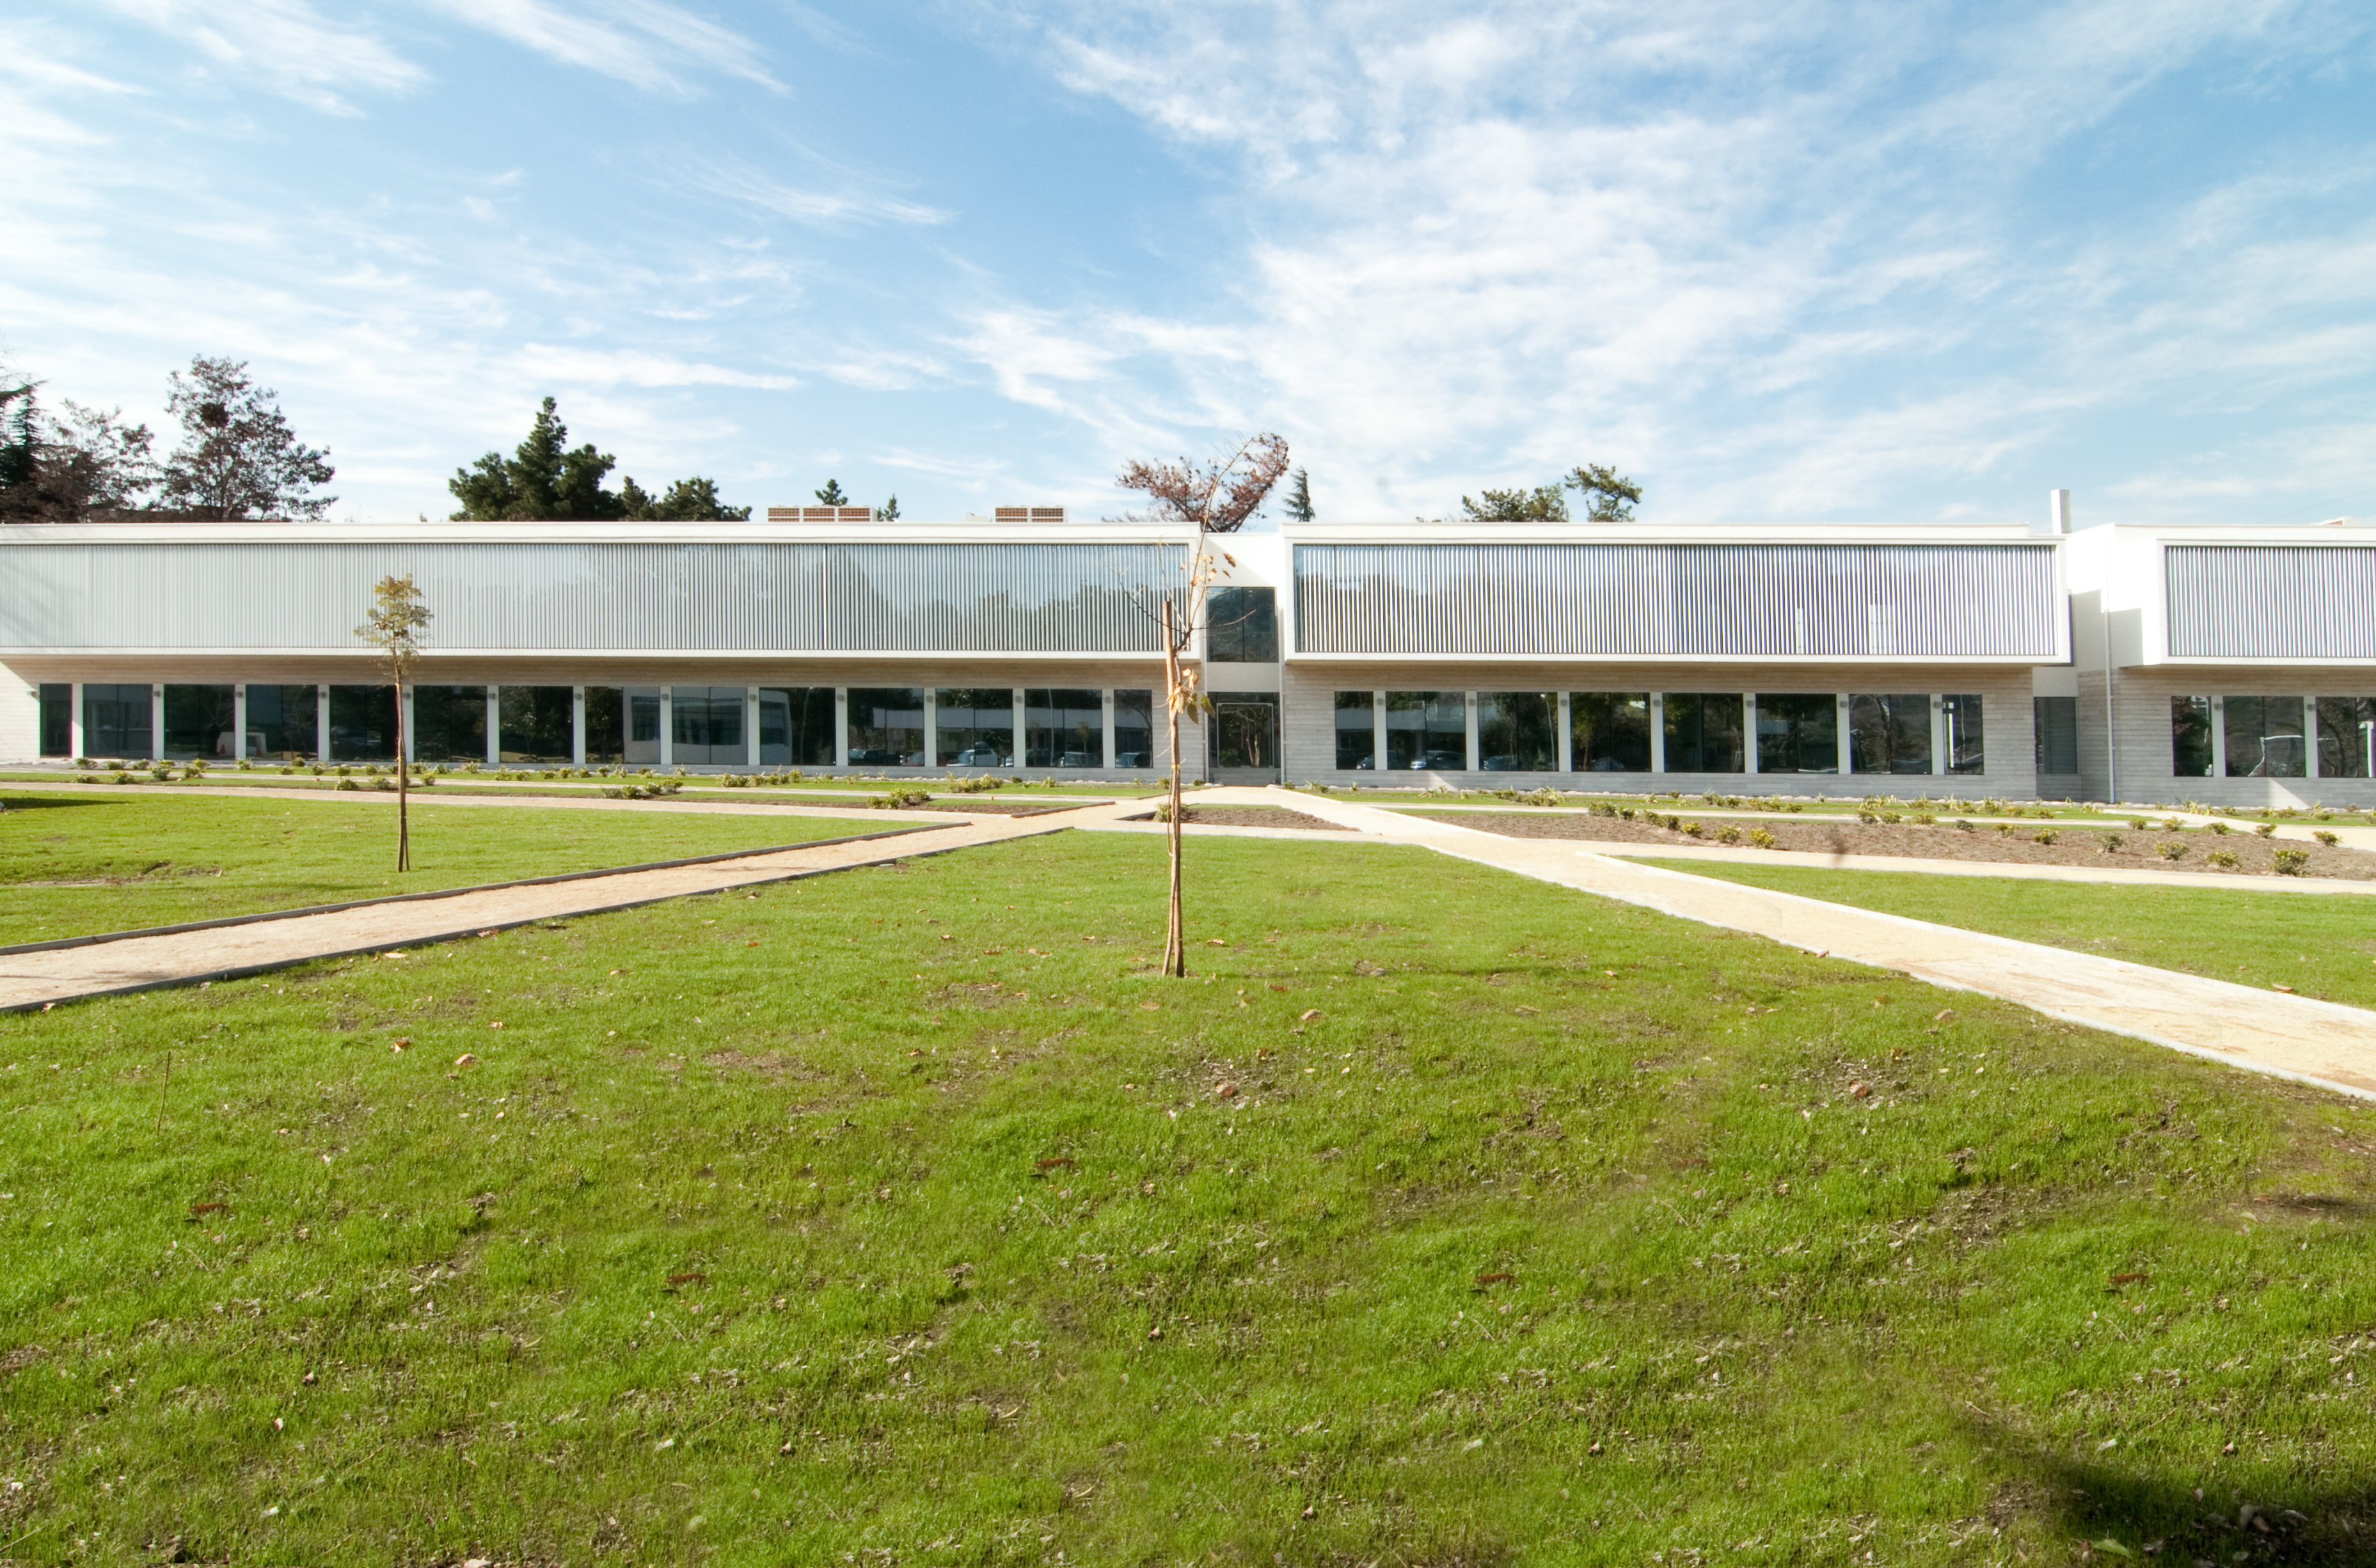

ALMA Santiago Central Offices (SCO)

ALMA central offices in Santiago.

Credit: ALMA (ESO/NAOJ/NRAO), K. Clunes